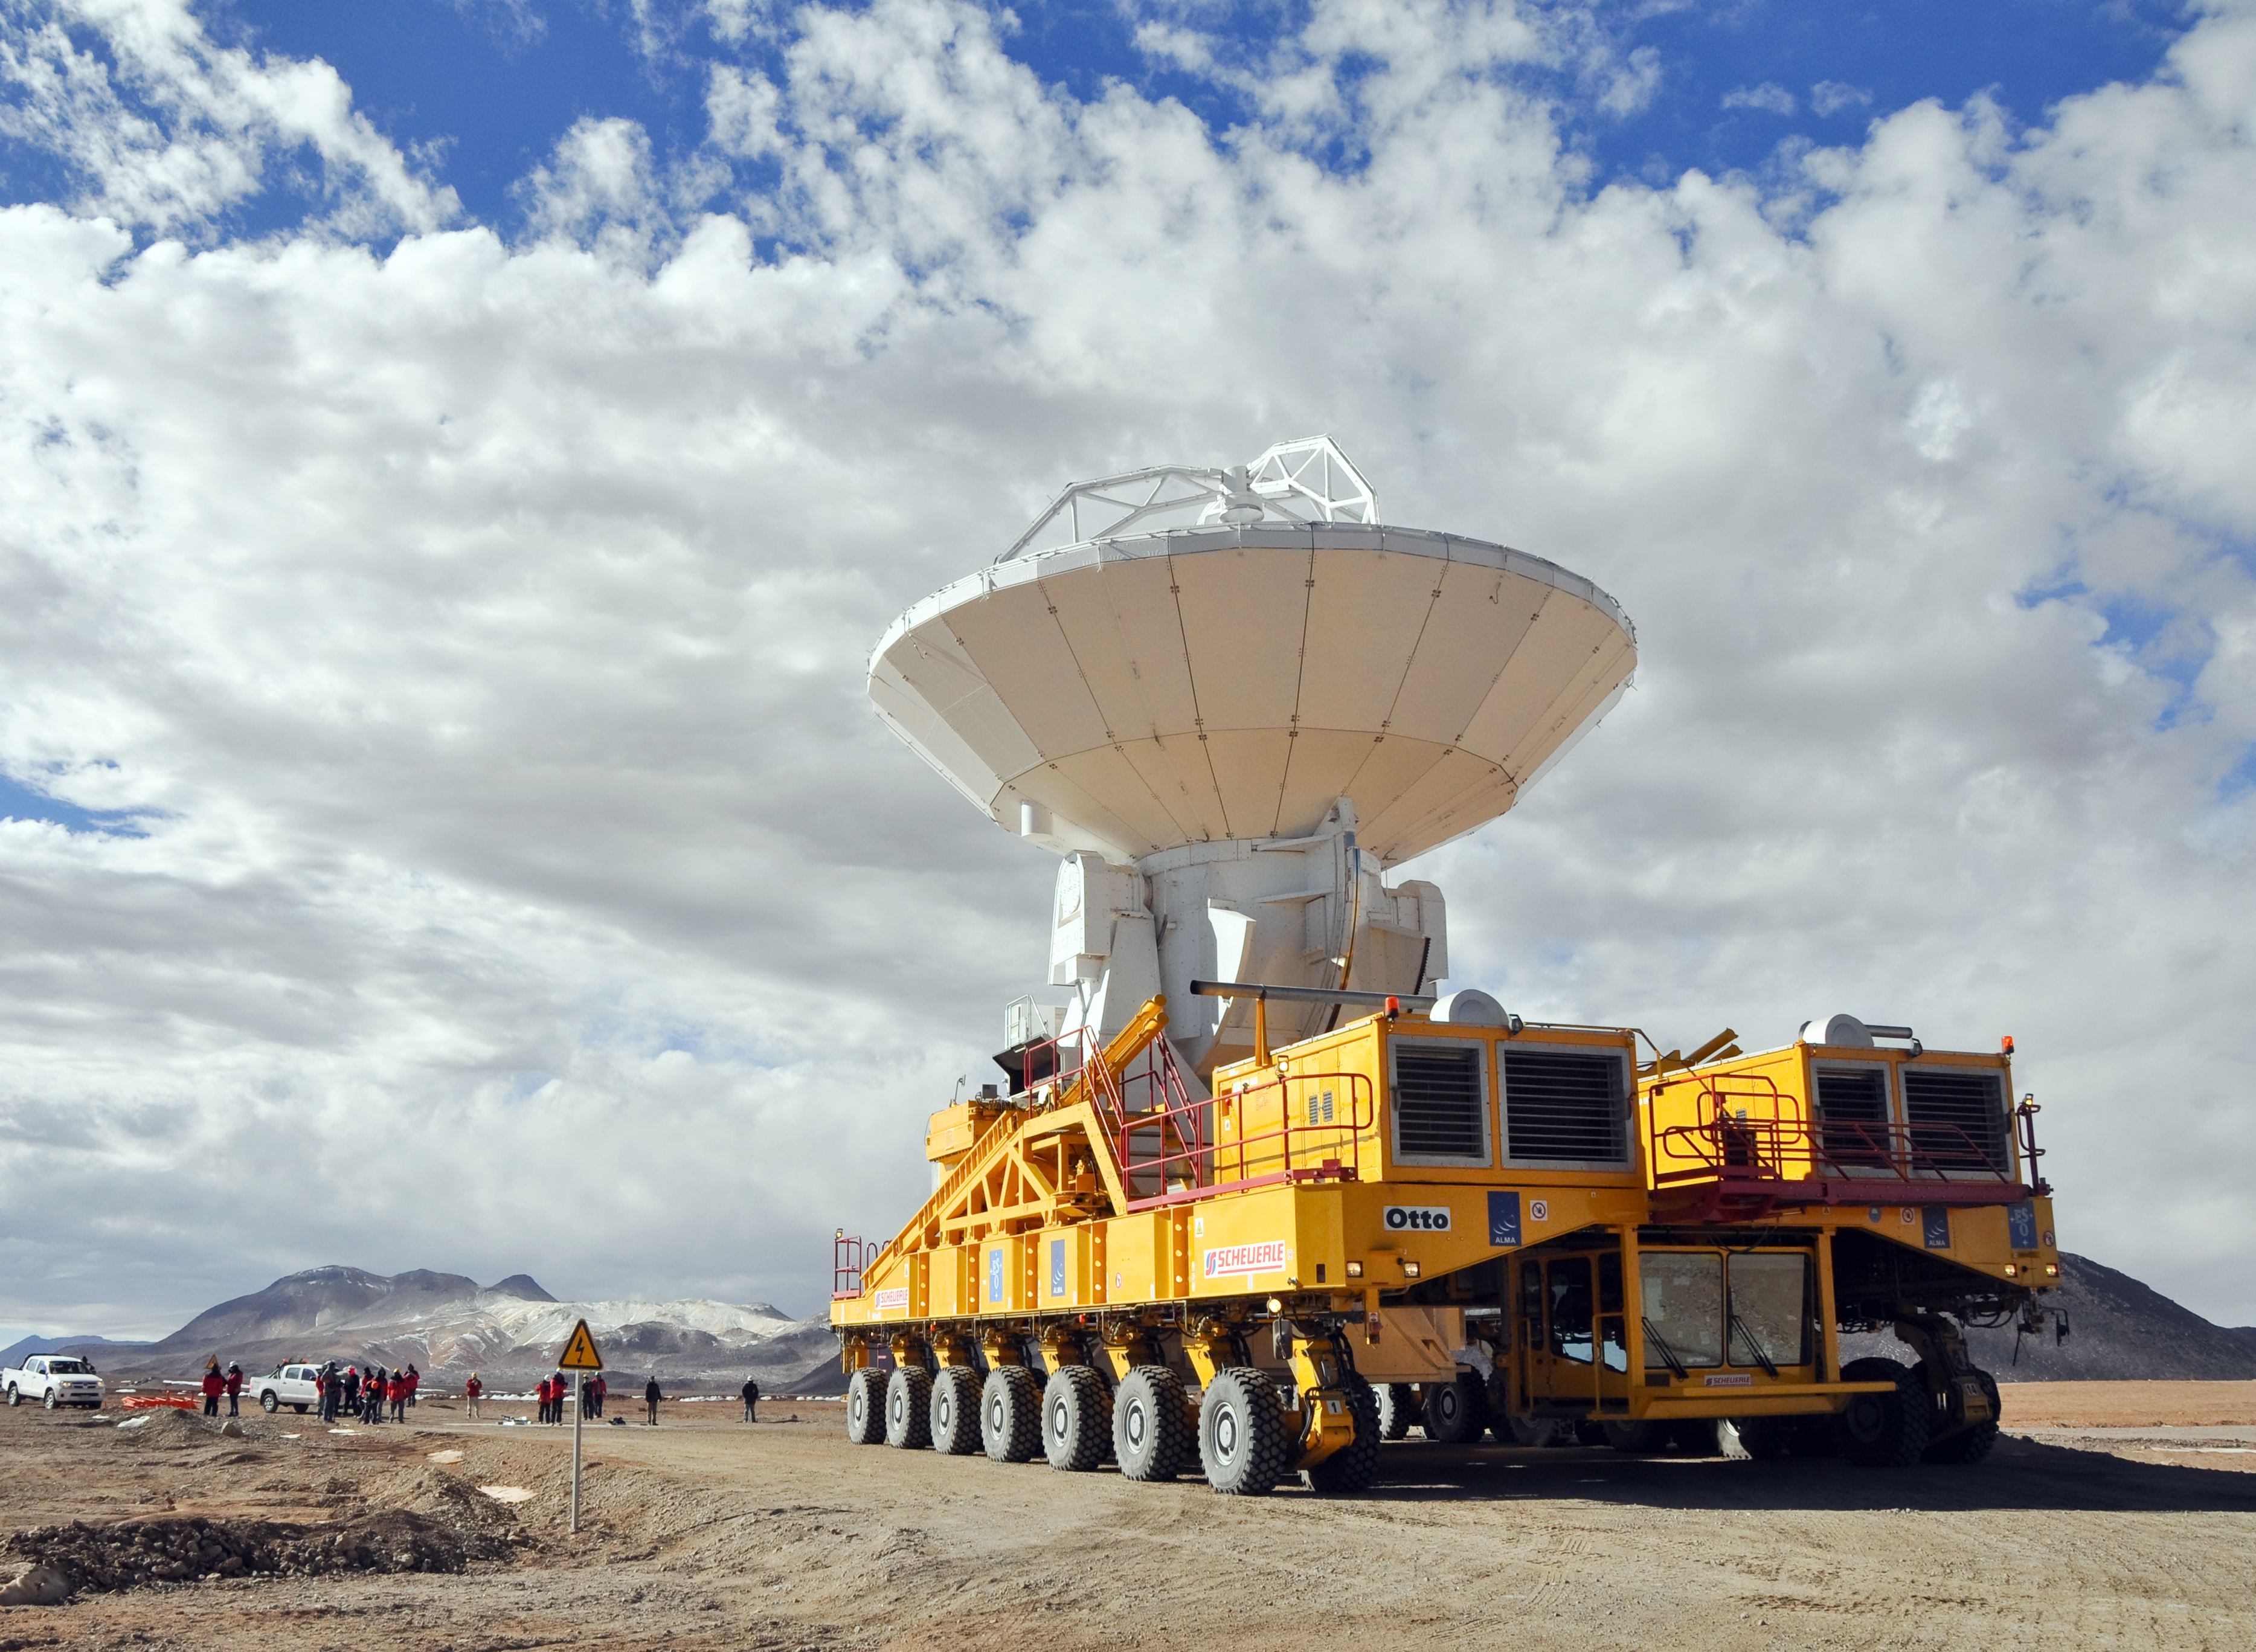

An ALMA antenna en route to the plateau of Chajnantor for the first time

An ALMA antenna en route from the Operations Support Facility to the plateau of Chajnantor for the first time. The ALMA transporter vehicle carefully carries the state-of-the-art antenna, with a diameter of 12 metres and a weight of about 100 tons, on the 28 km journey to the Array Operations Site, which is at an altitude of 5000 m. The antenna is designed to withstand the harsh conditions at the high site, where the extremely dry and rarefied air is ideal for ALMA’s observations of the universe at millimetre- and submillimetre-wavelengths.

Credit: ALMA (ESO/NAOJ/NRAO)